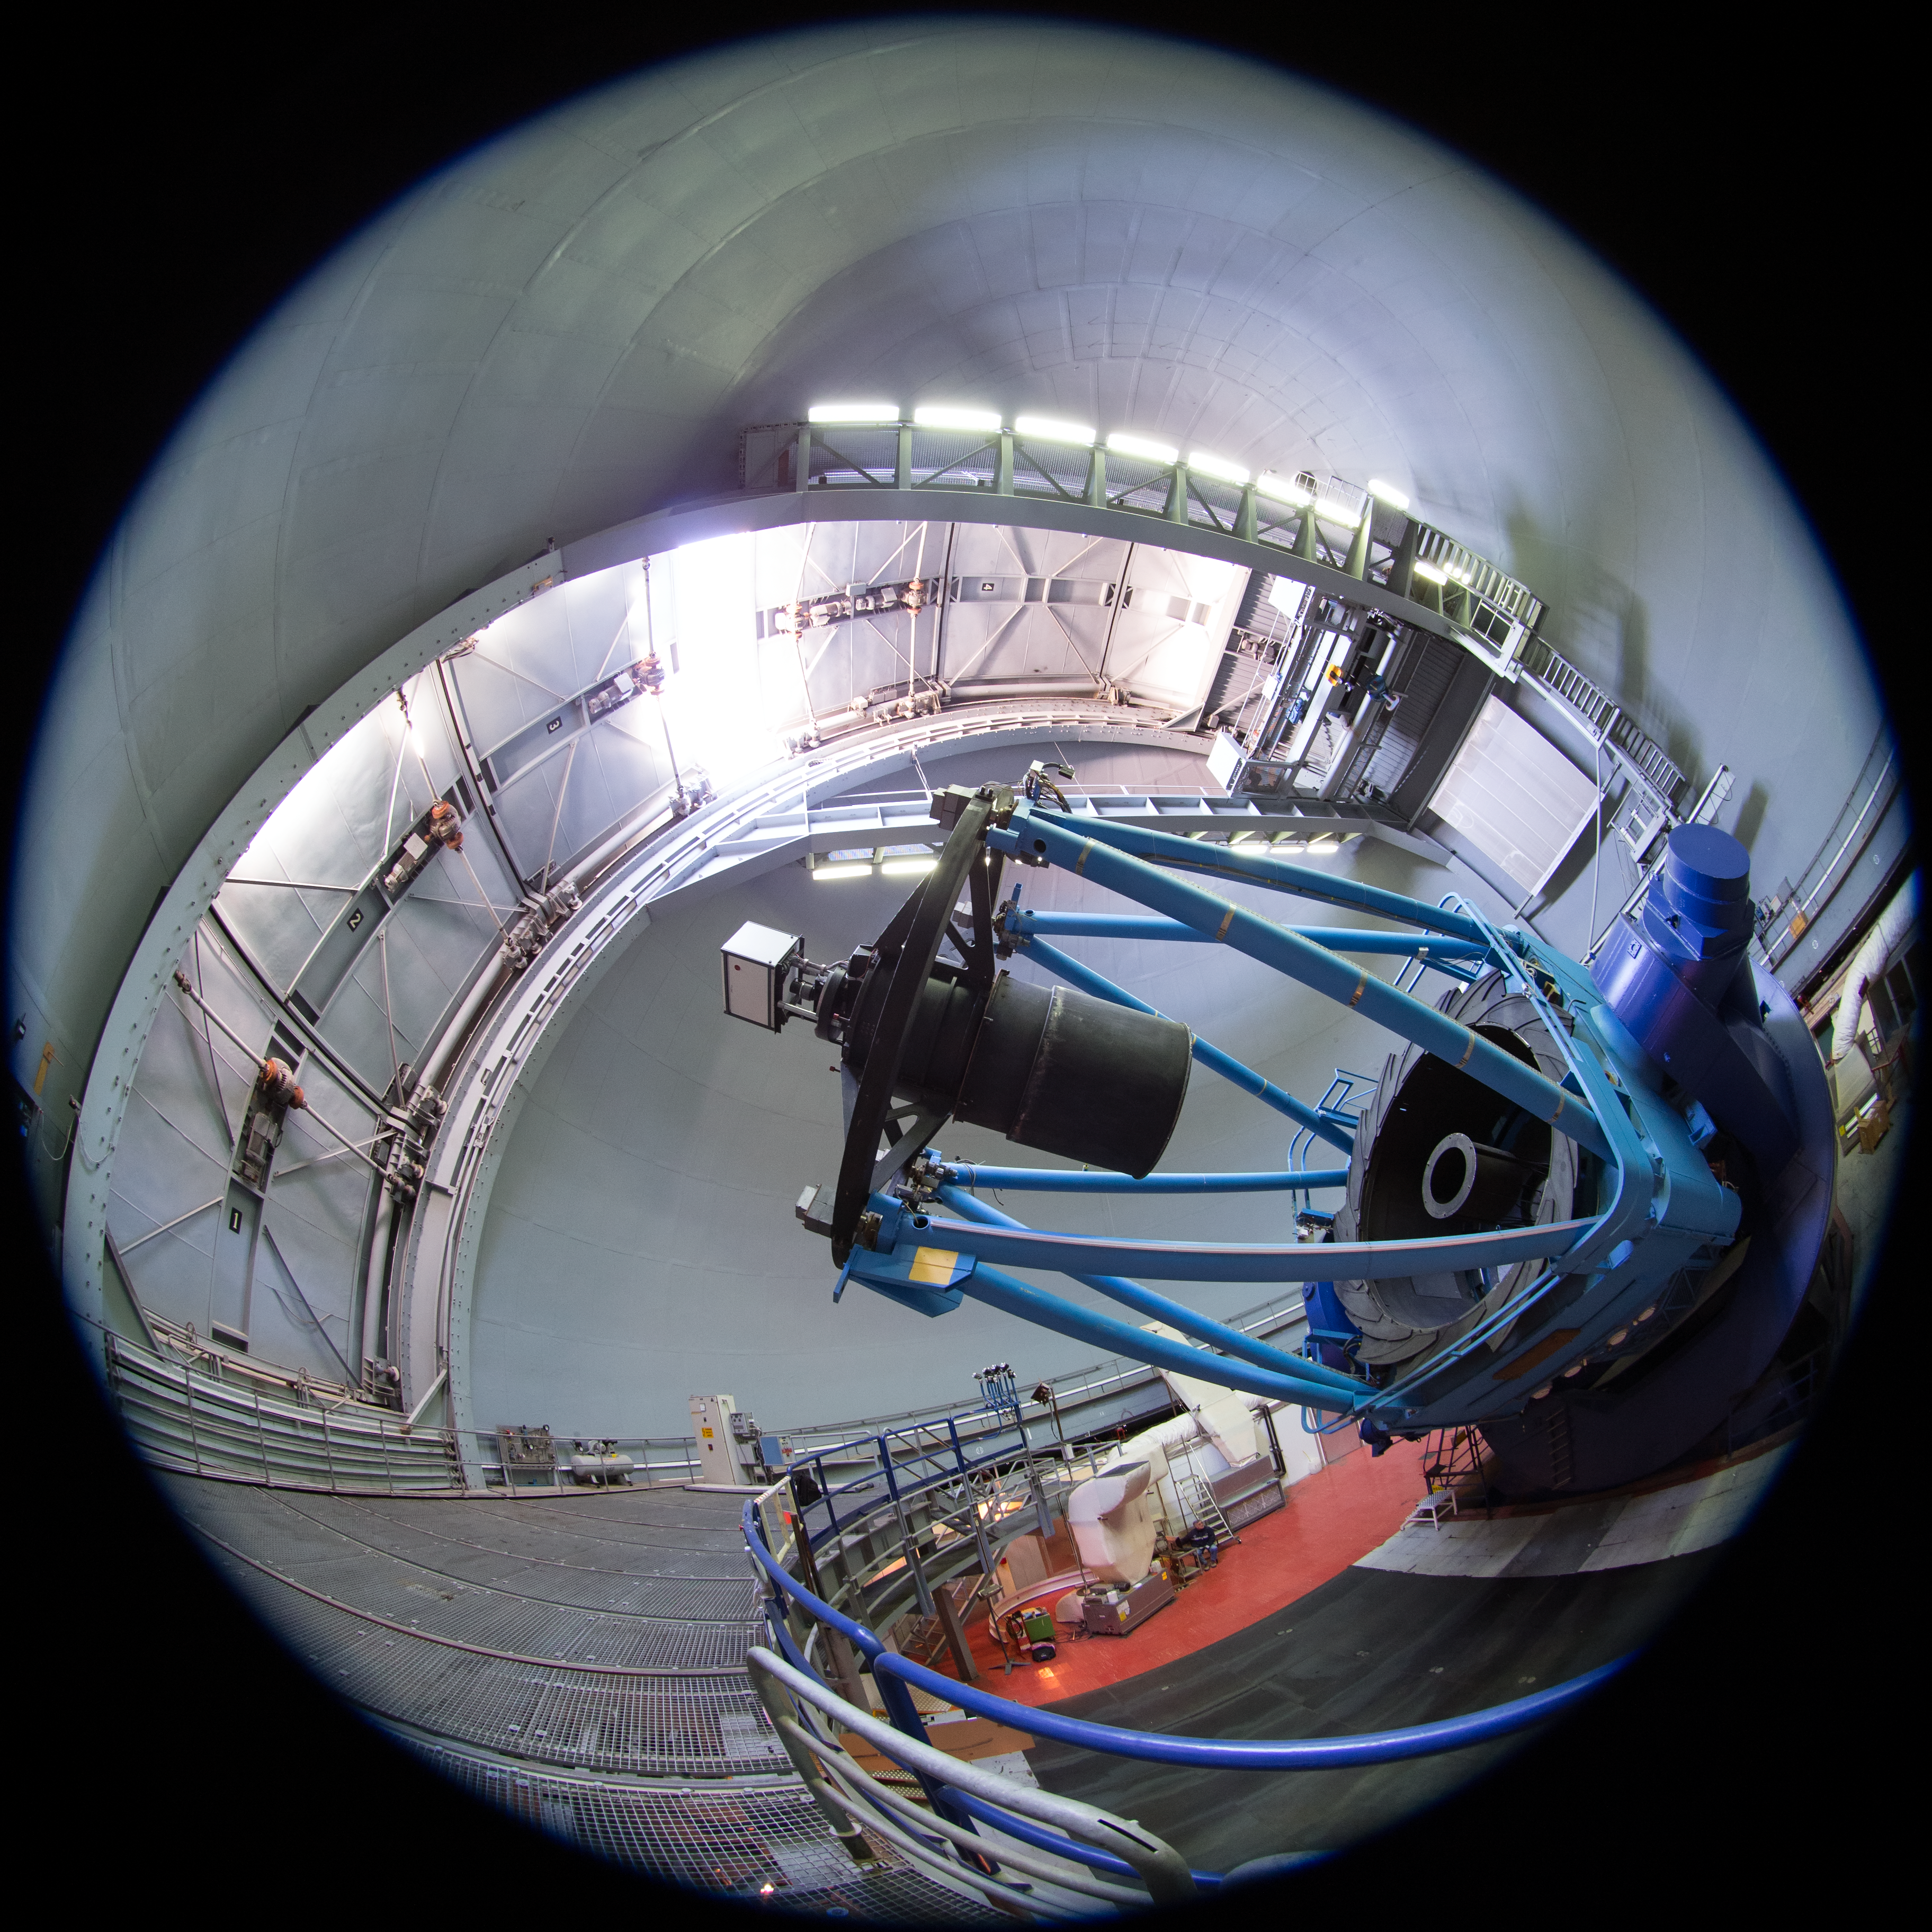

Fulldome view of the ESO 3.6-metre telescope

A fish-eye (fulldome) view inside the dome of the ESO 3.6-metre telescope at La Silla Observatory.

Credit: ESO/B. Tafreshi (twanight.org)